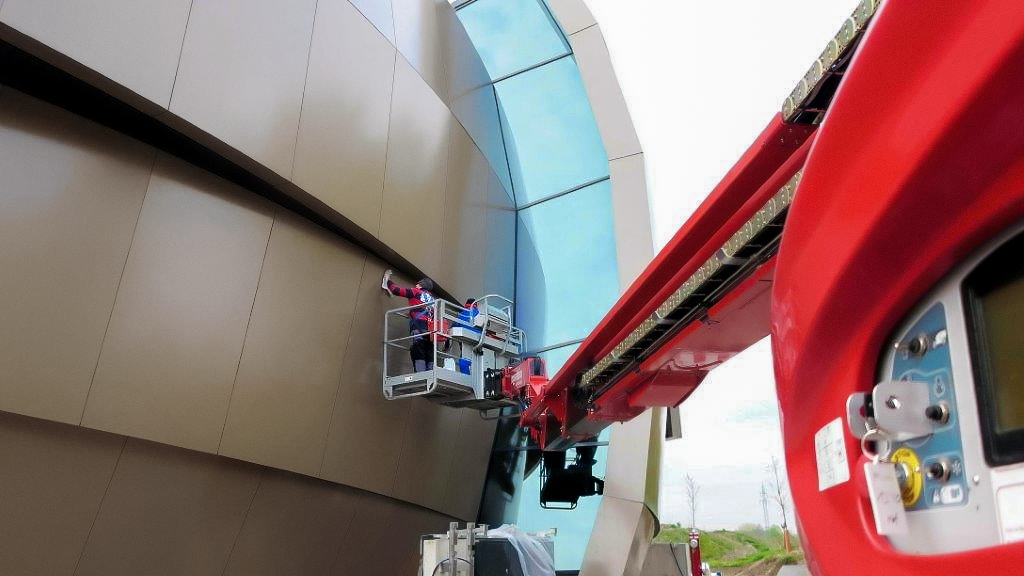

Façade cleaning

Cleaning the façade of the ESO Supernova Planetarium & Visitor Centre.

Credit: ESO/F. Reckmann